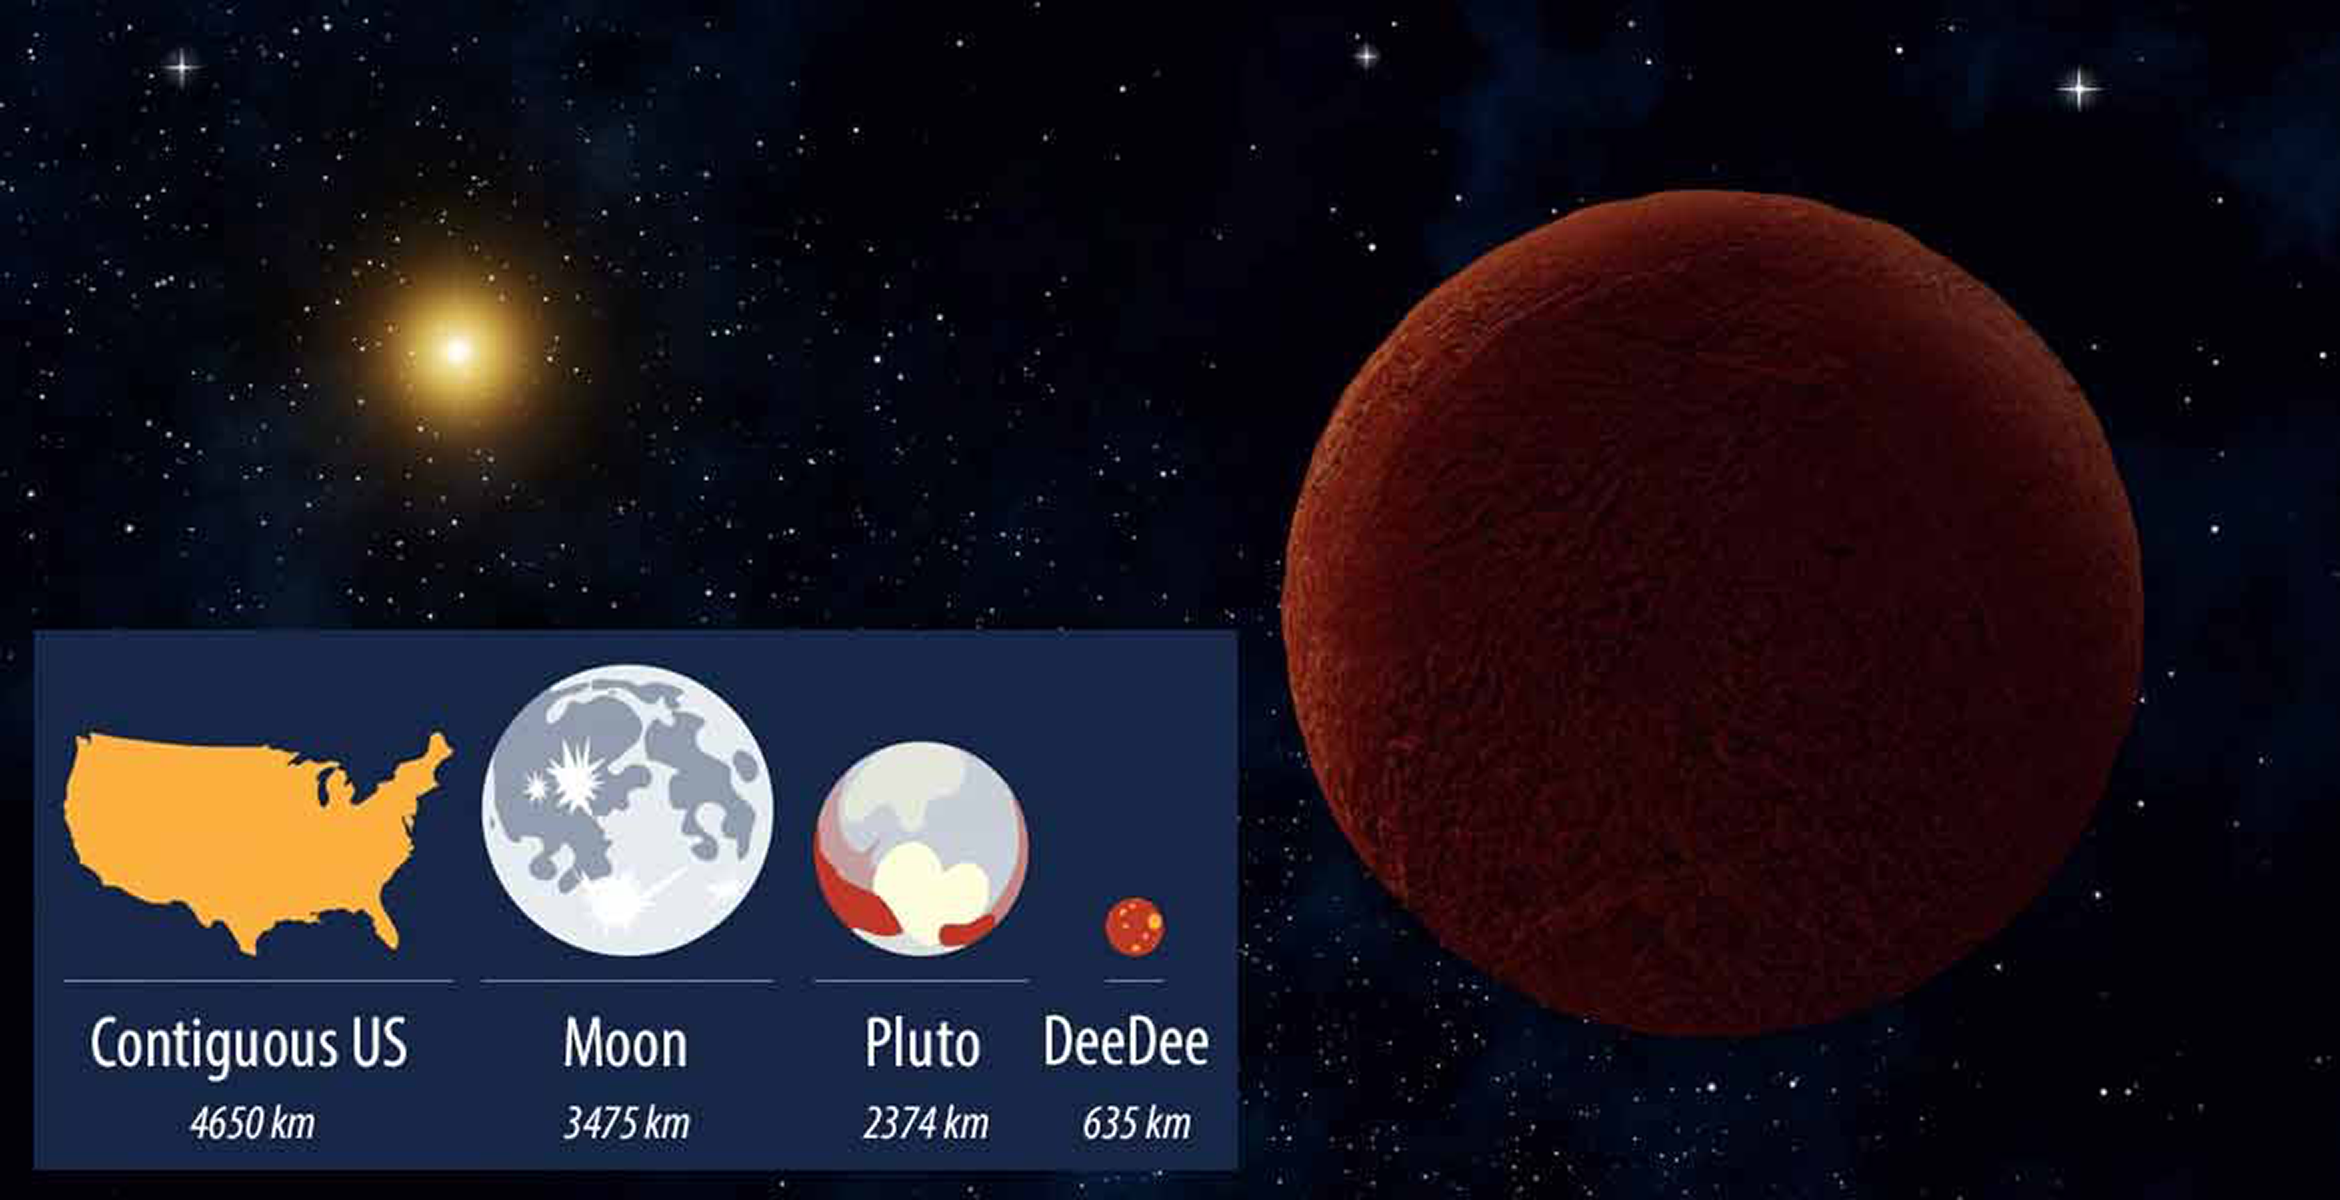

Meet “DeeDee”, a Distant Dwarf in the Outer Solar System

Located 92 AU from the Sun, DeeDee is the second most distant trans-Neptunian object known — only the dwarf planet Eris is further away. Discovered in the Dark Energy Survey, which is being carried out at CTIO, DeeDee is petite, with a diameter ¼ that of Pluto. DeeDee was discovered by an international team, including NOAO astronomers Alistair Walker and Tim Abbott.

Credit: Alexandra Angelich (NRAO/AUI/NSF)